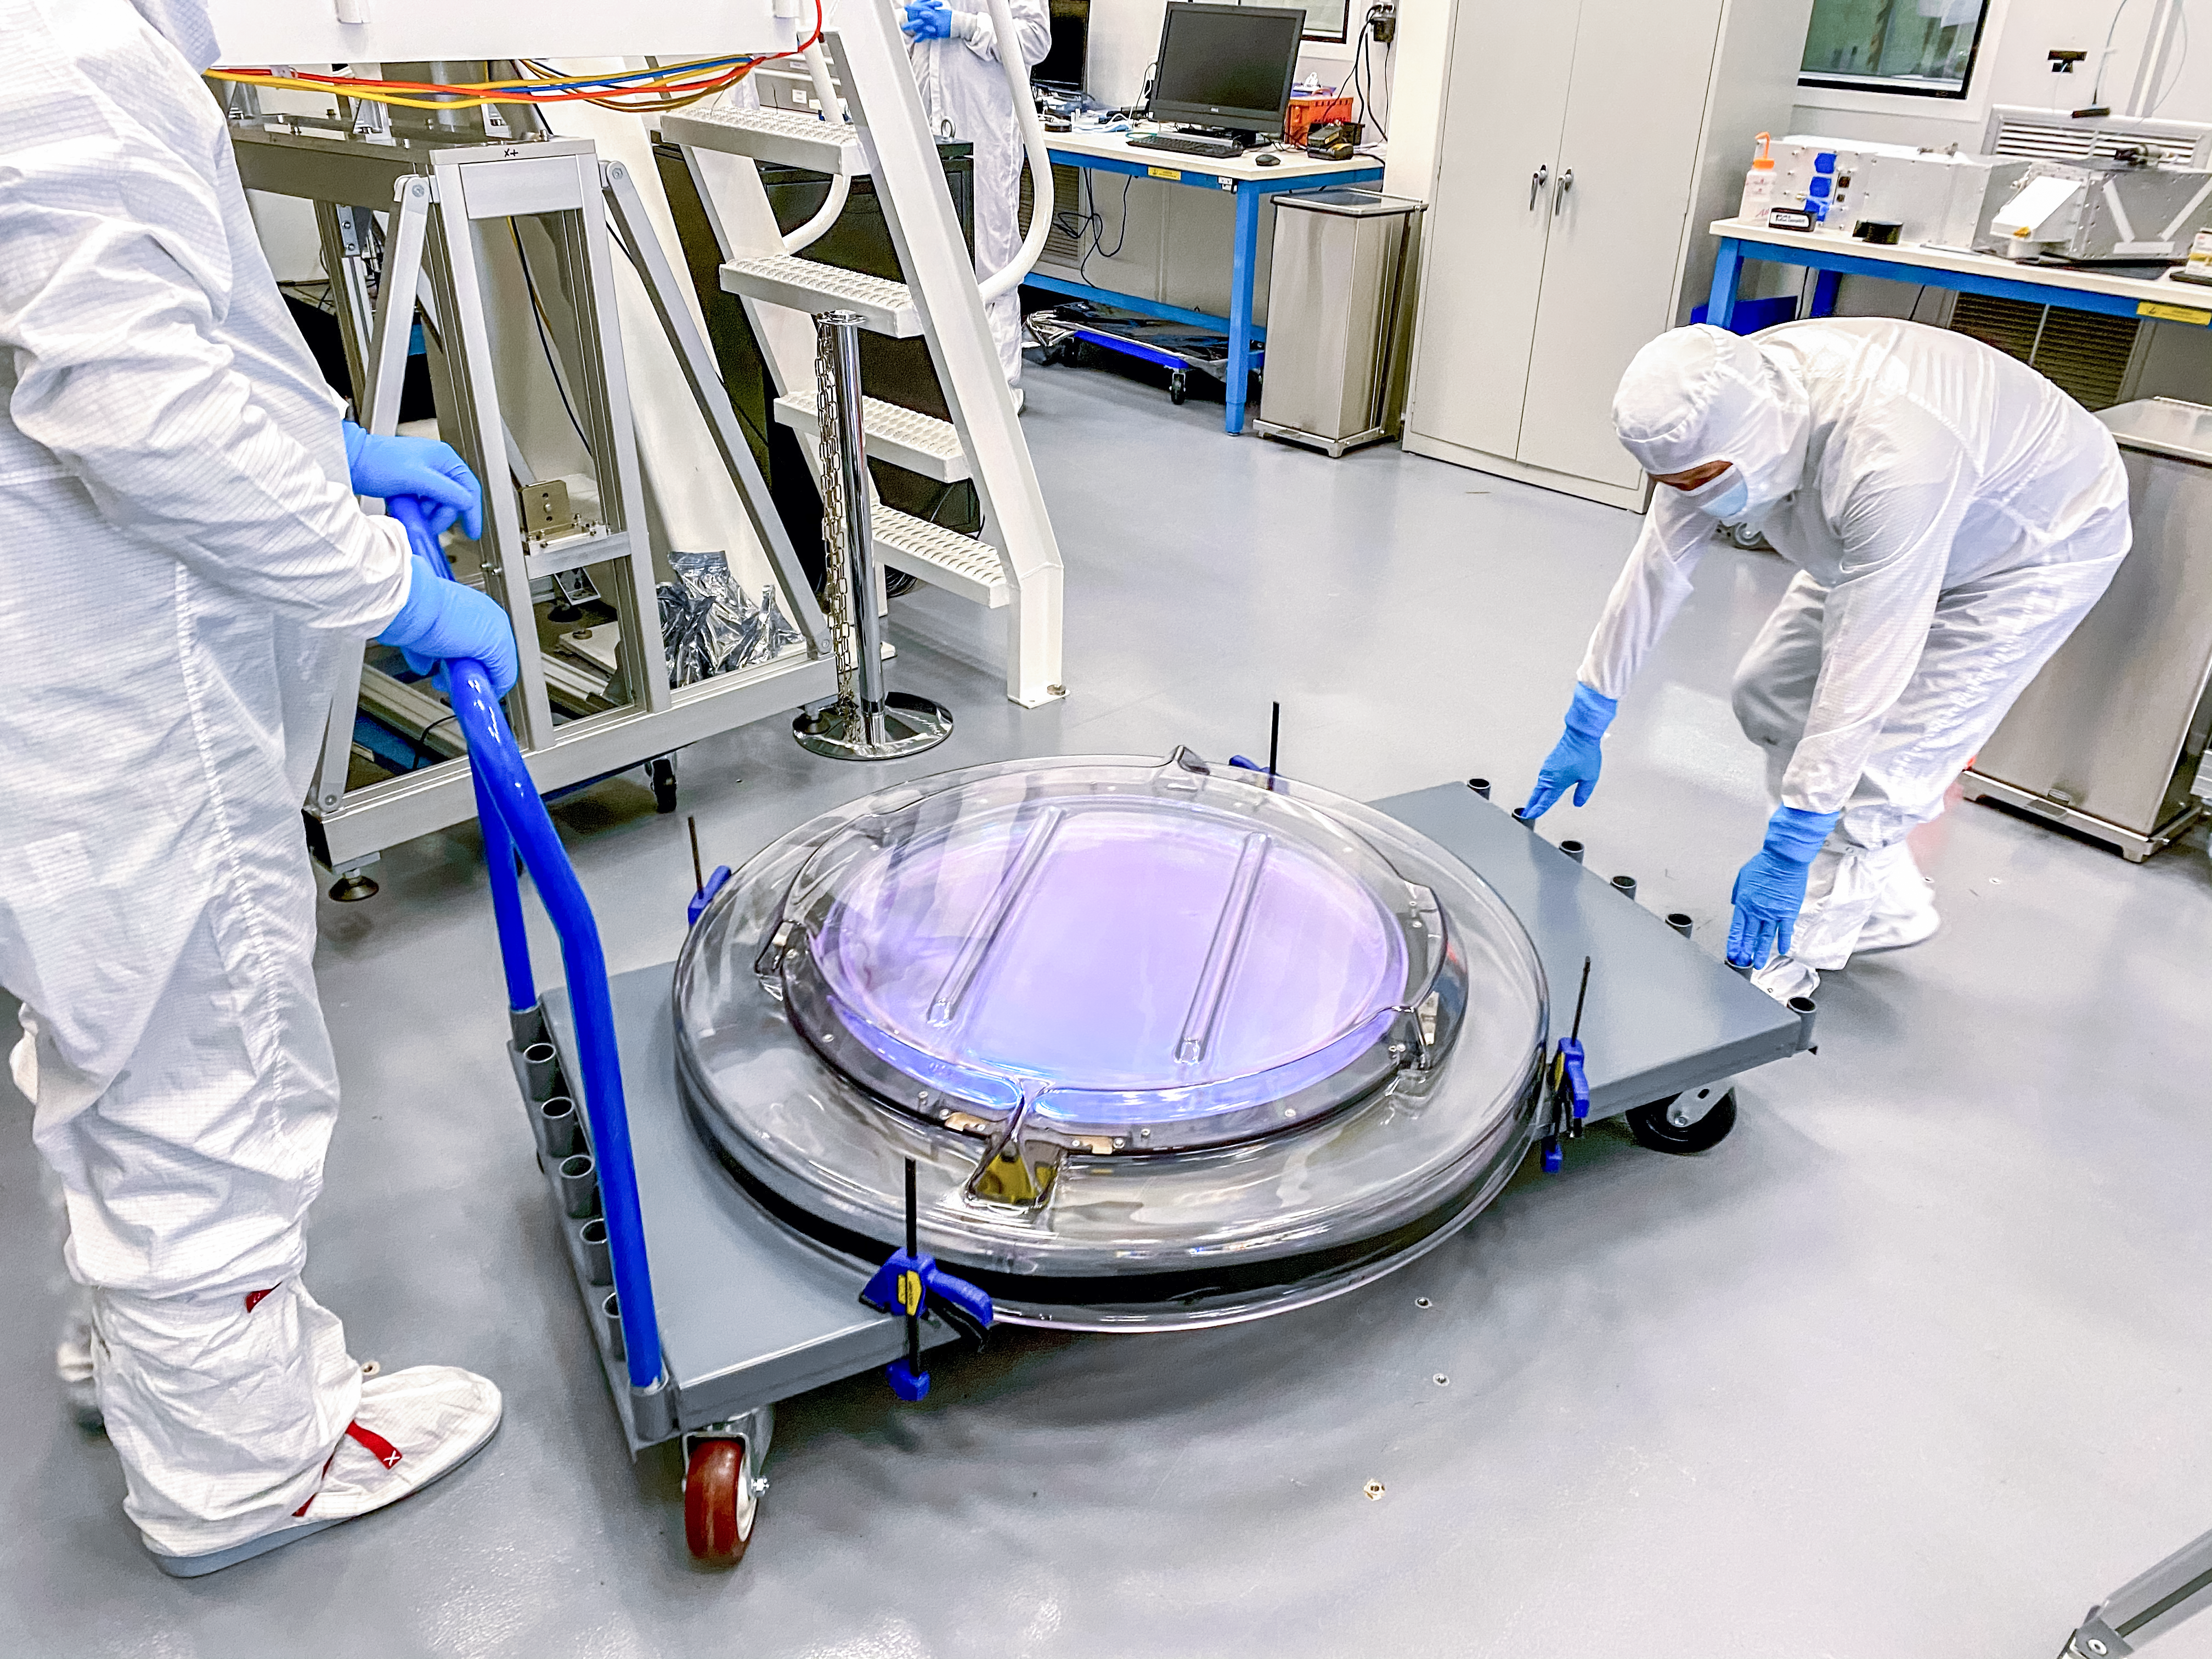

The Rubin Observatory r-band filter

The first completed filter for the Rubin Observatory LSST Camera has arrived at SLAC National Accelerator Laboratory.The r-band filter was delivered to SLAC on March 12th, marking an exciting milestone for the LSST Camera team.

Credit: Travis Lange/SLAC National Accelerator Laboratory